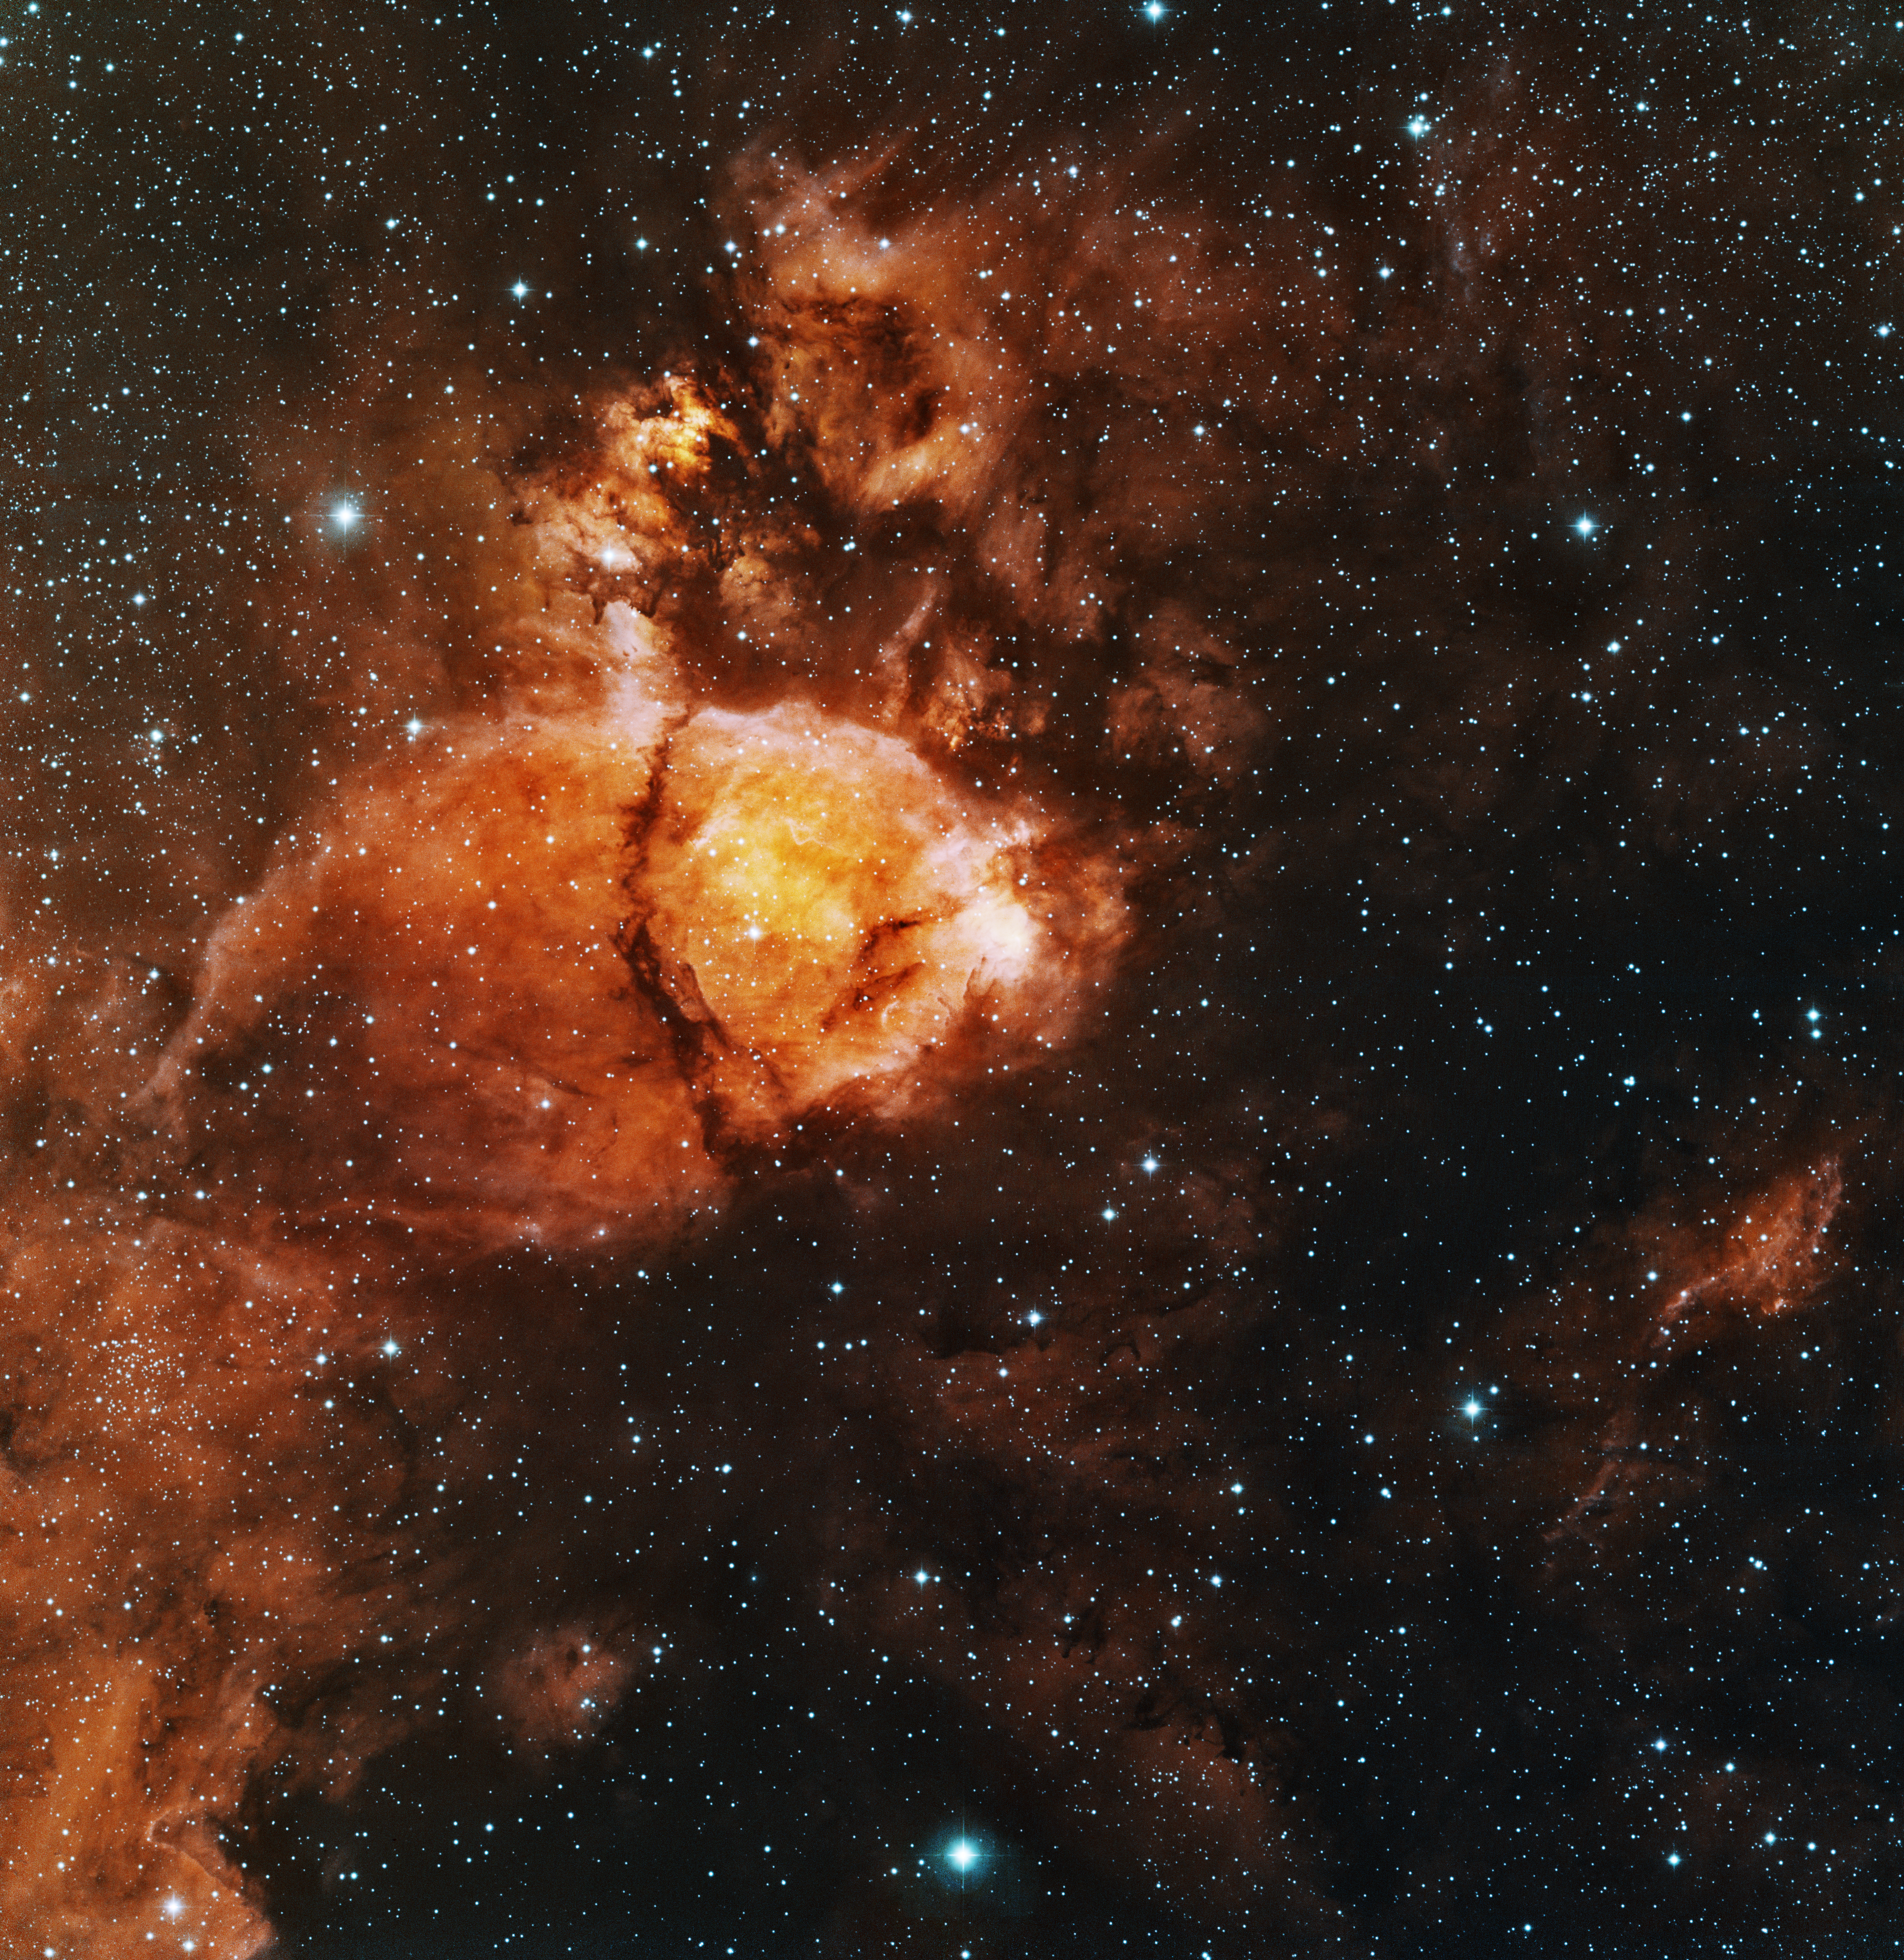

NGC 896

This image was obtained with the wide-field view of the Mosaic camera on the KPNO 0.9m-meter telescope at Kitt Peak National Observatory. NGC 896 is part of a large, diffuse nebula. Star formation inside NGC 896 energizes the gas. However, most of the star formation is obscured by dark dust lanes that stretch across the nebula. The image was generated with observations in Hydrogen alpha (red), Oxygen [OIII] (green) and Sulfur [SII] (blue) filters. In this image, North is up, East is to the left.

Credit: T.A. Rector (University of Alaska Anchorage)